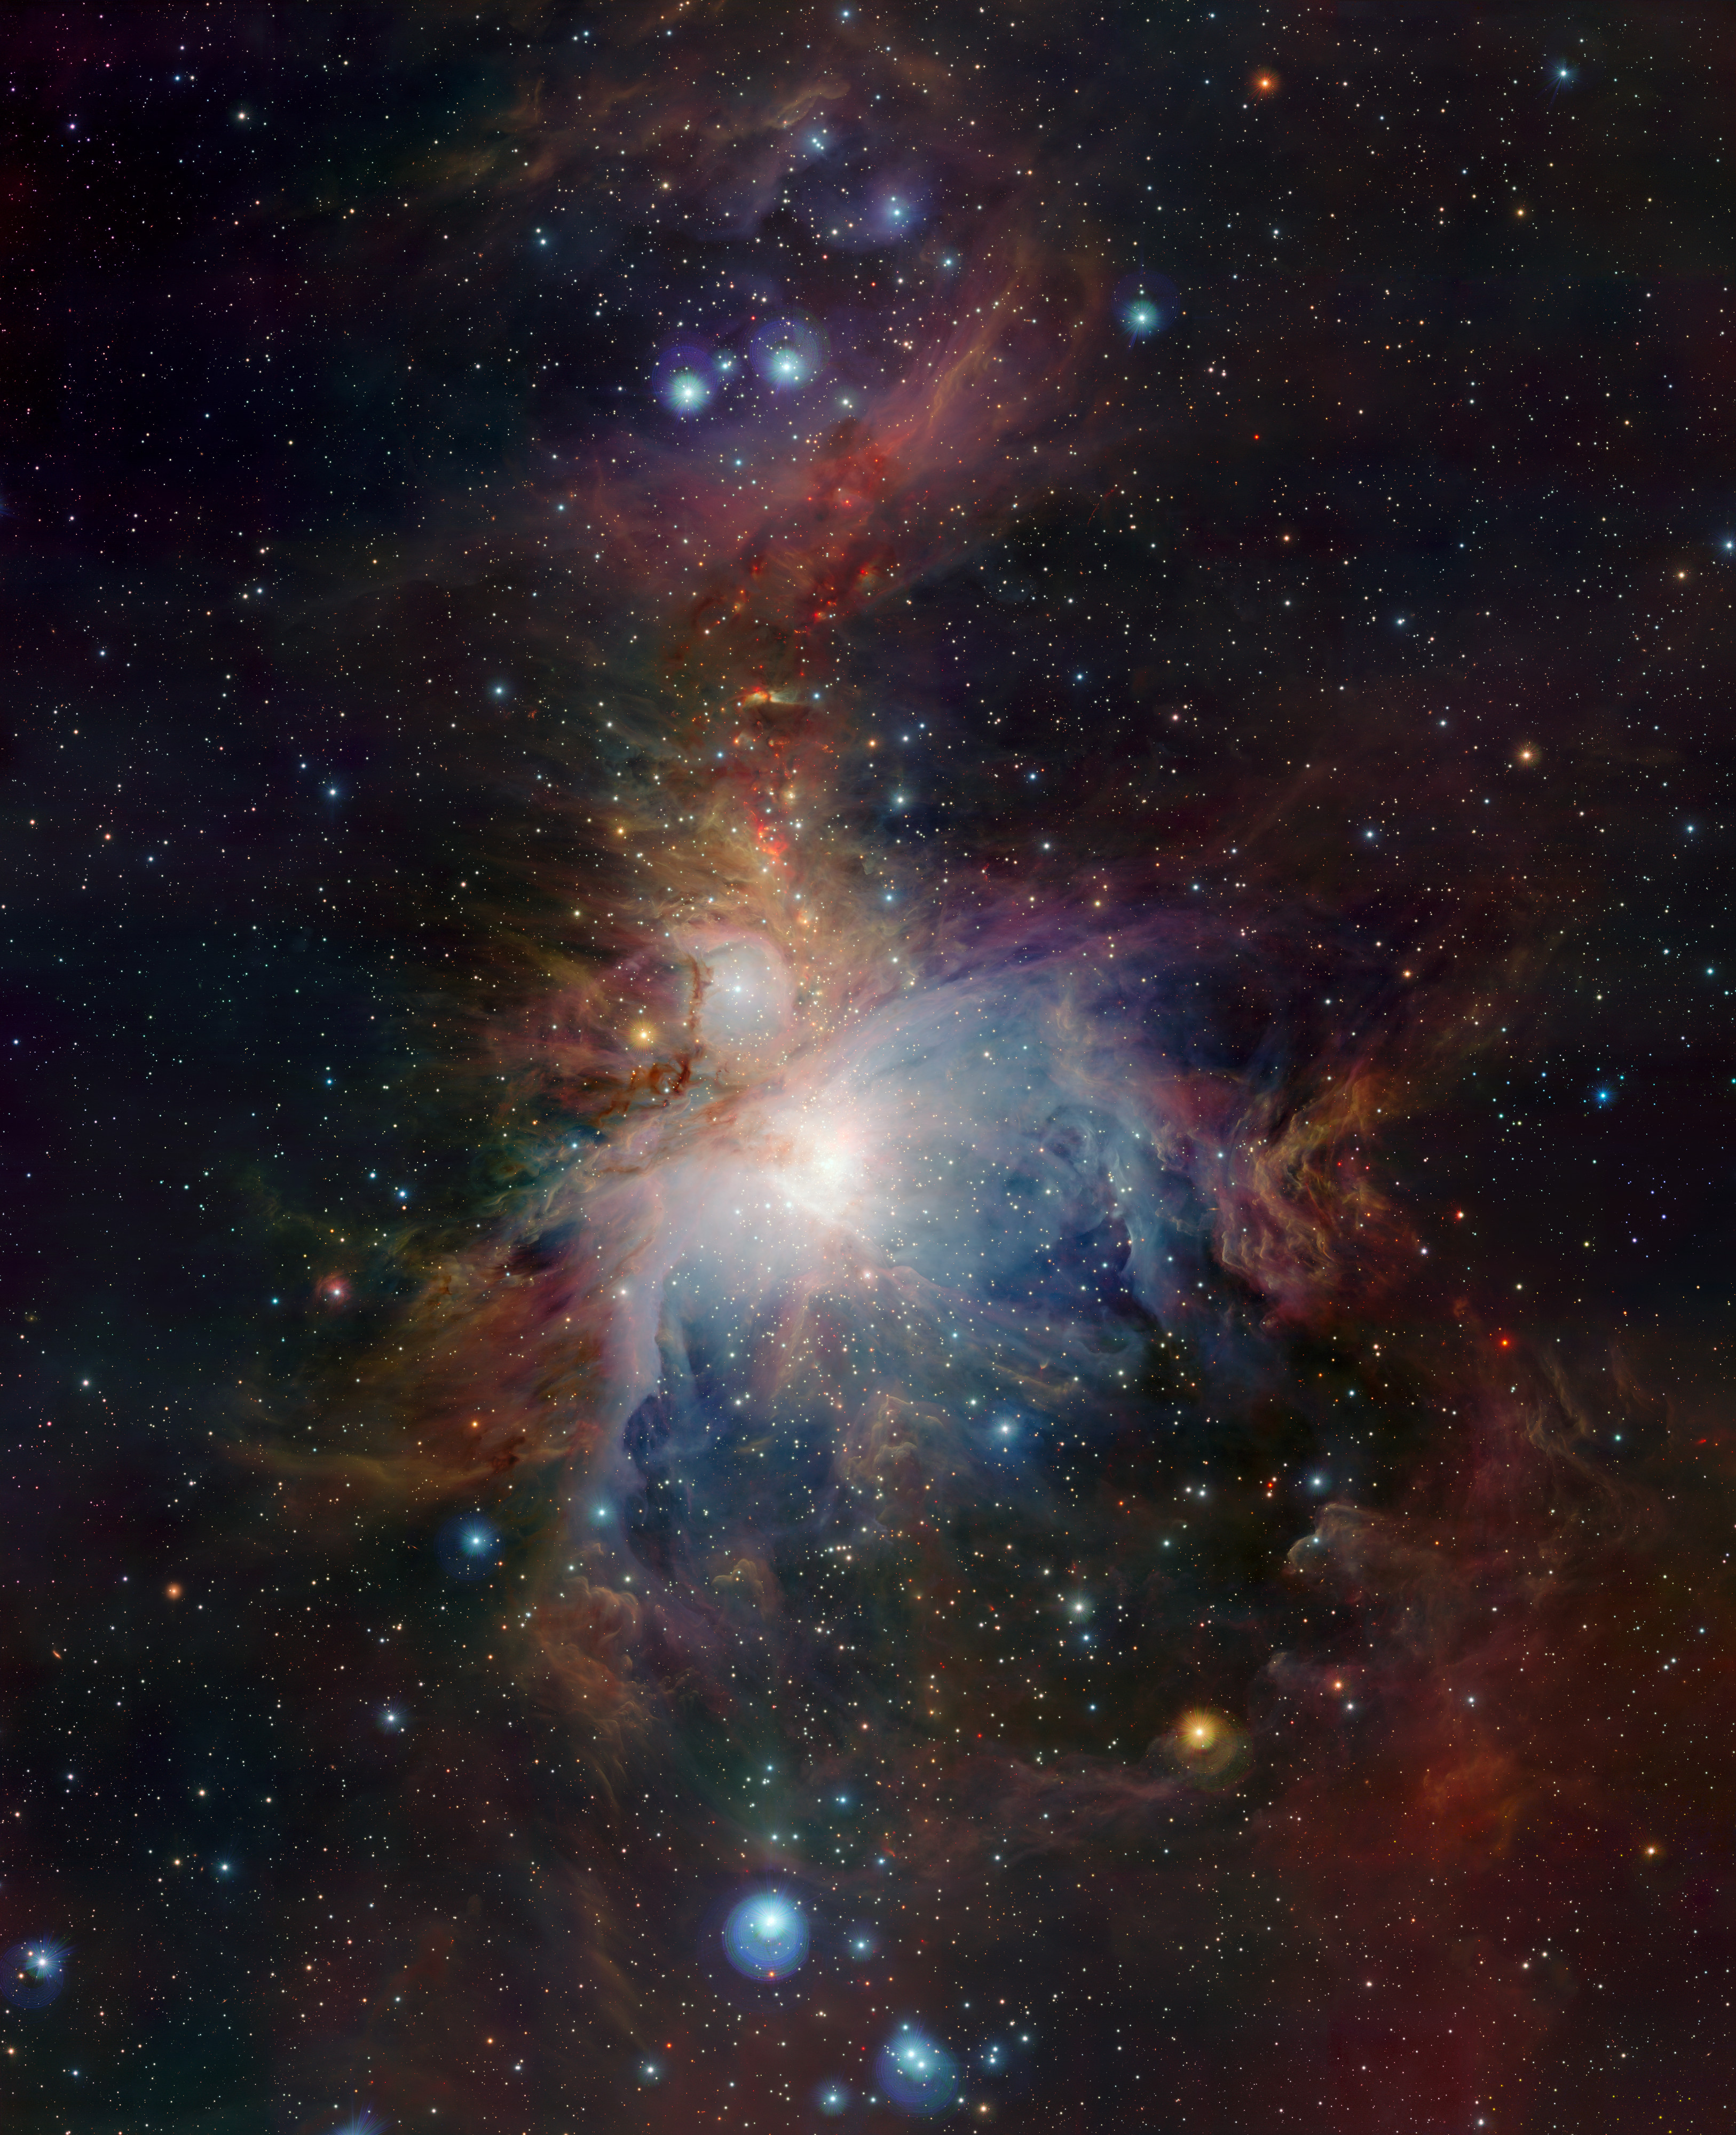

VISTA's infrared view of the Orion Nebula*

This wide-field view of the Orion Nebula (Messier 42), lying about 1350 light-years from Earth, was taken with the VISTA infrared survey telescope at ESO’s Paranal Observatory in Chile. The new telescope’s huge field of view allows the whole nebula and its surroundings to be imaged in a single picture and its infrared vision also means that it can peer deep into the normally hidden dusty regions and reveal the curious antics of the very active young stars buried there. This image was created from images taken through Z, J and Ks filters in the near-infrared part of the spectrum. The exposure times were ten minutes per filter. The image covers a region of sky about one degree by 1.5 degrees.

#L

Credit: ESO/J. Emerson/VISTA. Acknowledgment: Cambridge Astronomical Survey Unit